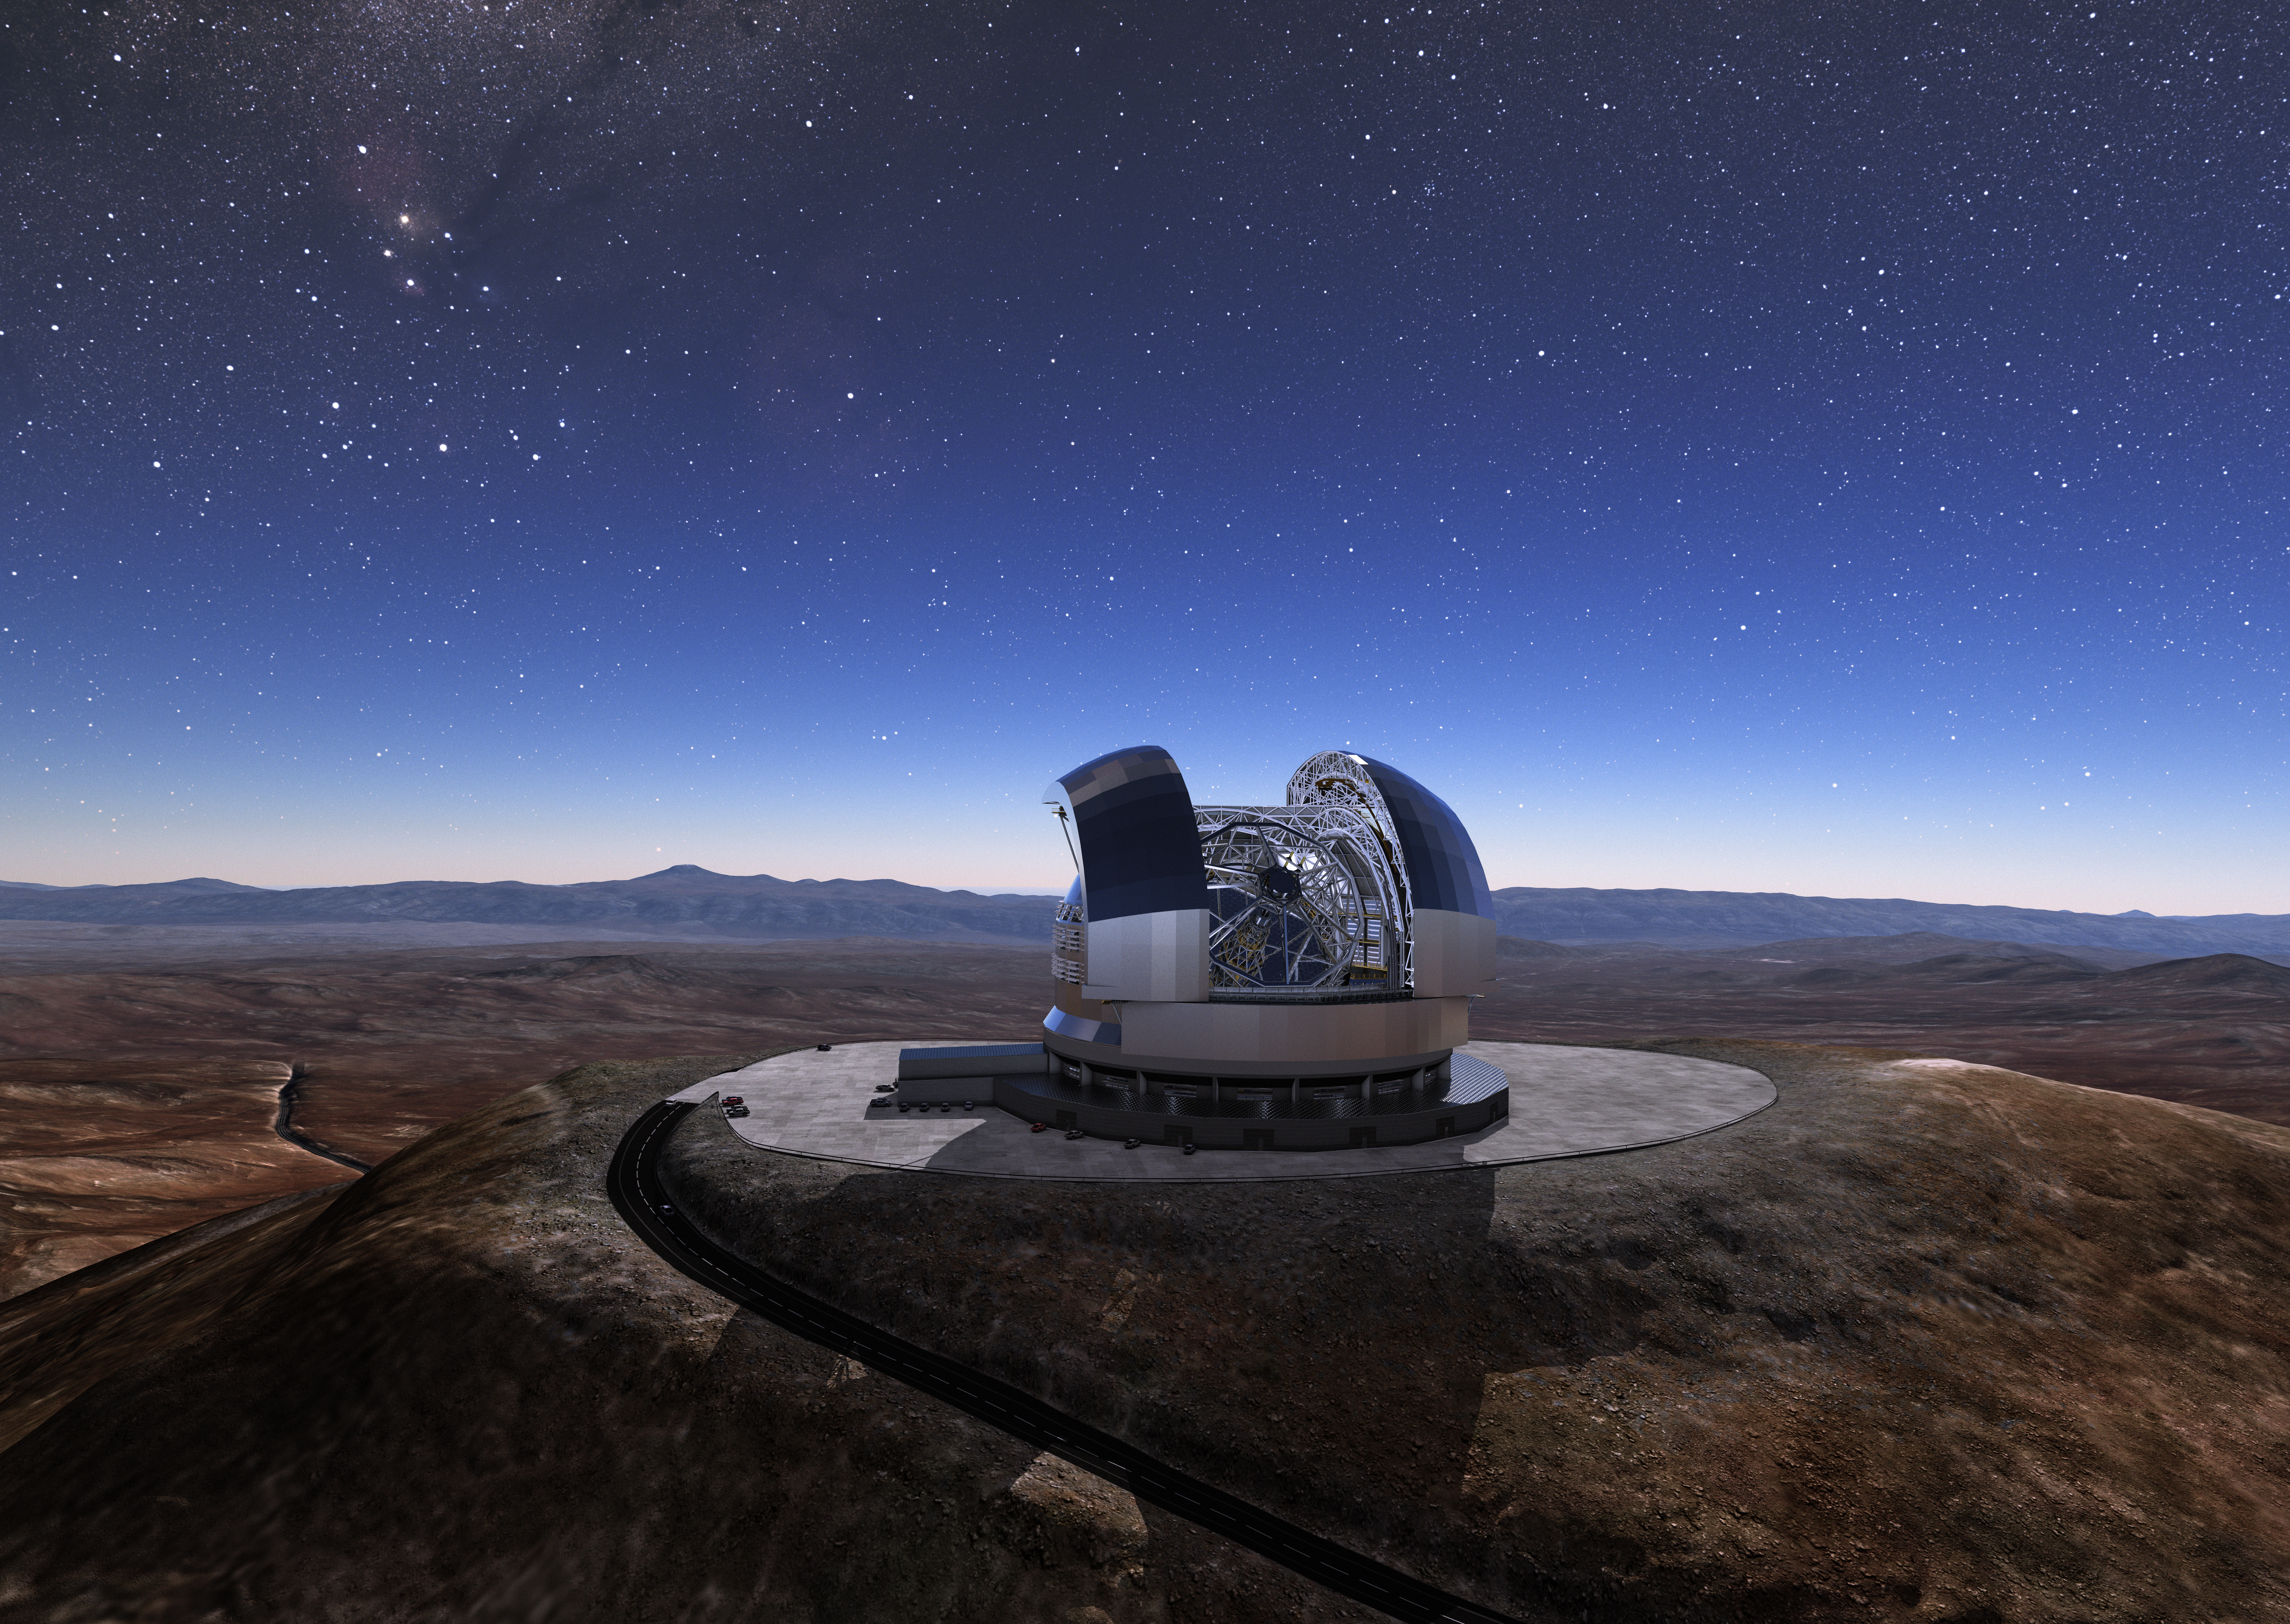

ELT concept

The Cerro Armazones mountain in the Chilean desert, near ESO's Paranal Observatory, will be the site for the Extremely Large Telescope (ELT), which, with its 39-metre diameter mirror, will be the world’s biggest eye on the sky. Here, an artist's rendering shows how the telescope will look on the mountain when it is complete.

Credit: ESO/L. Calçada